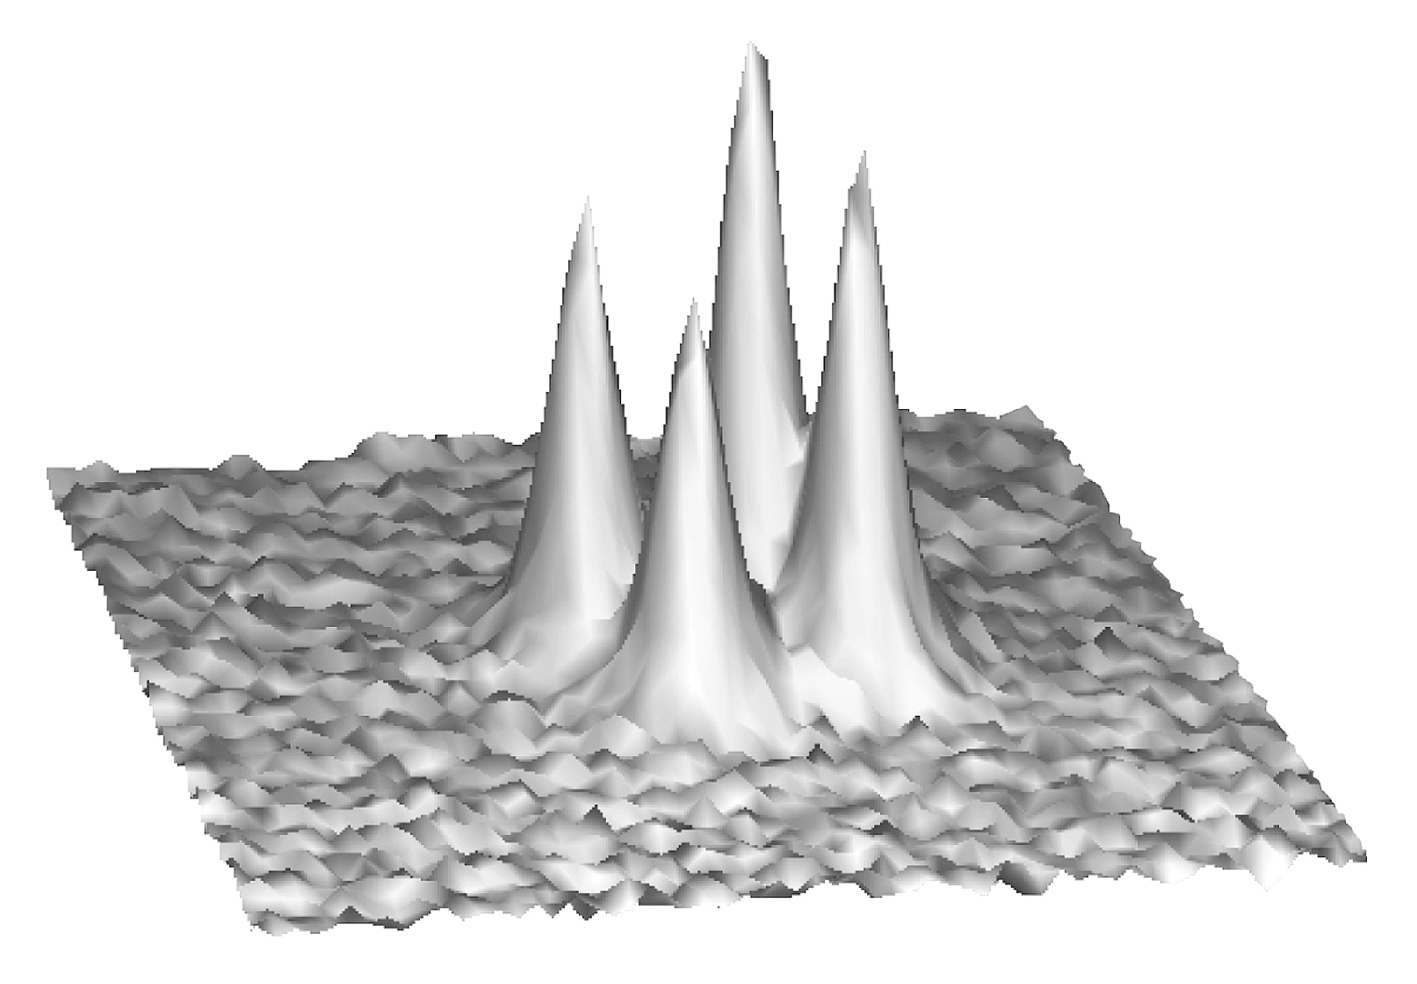

The quadruple clover leaf quasar

The phenomenon of gravitational lensing occurs when light rays are deflected by the gravitational influence of an intervening, massive object e.g. a heavy galaxy, along the light path. Gravitational lensing was originally studied as a curiosity ("cosmic mirages"), but is now known to be a powerful tool for mapping the mass distribution of the lensing objects. In particular, it may provide information on the mysterious dark matter in the Universe. Under favourable circumstances, it may also be used for the determination of the Hubble Constant, that is related to the age of the universe.

The Clover Leaf quasar (QSO 1413+117) is located in the constellation Bootes. It is a text-book case of a distant quasar, (at redshift 2.6, i.e. the look back time is 80% of the age of the Universe), whose single image has been split into four different components by the gravitational action of a very faint, but massive, intervening galaxy. This galaxy, however, is not observed in visible light and hardly detected in the infrared.

All four components exhibit nearly identical spectra, with rare features leaving no doubt on their lensing origin. The compactness of this object - the largest distance between two components is only 1.35 arcsec - makes it very difficult to observe in detail, especially with ground-based telescopes. Its study calls for very good instrumental and atmospheric conditions.

This is a 3D-representation of a 2-minute VLT image of the Clover Leaf quasar, obtained on May 16, 1998, in red light (R-band) during a period of excellent seeing (0.32 arcsec), as measured with a seeing monitor at the top of Paranal. The recorded, angular resolution of this image is just 0.38 arcsec and demonstrates the near-perfect optical quality of the telescope. It is certainly one of the best ground-based images of this object ever obtained.

Credit: ESO